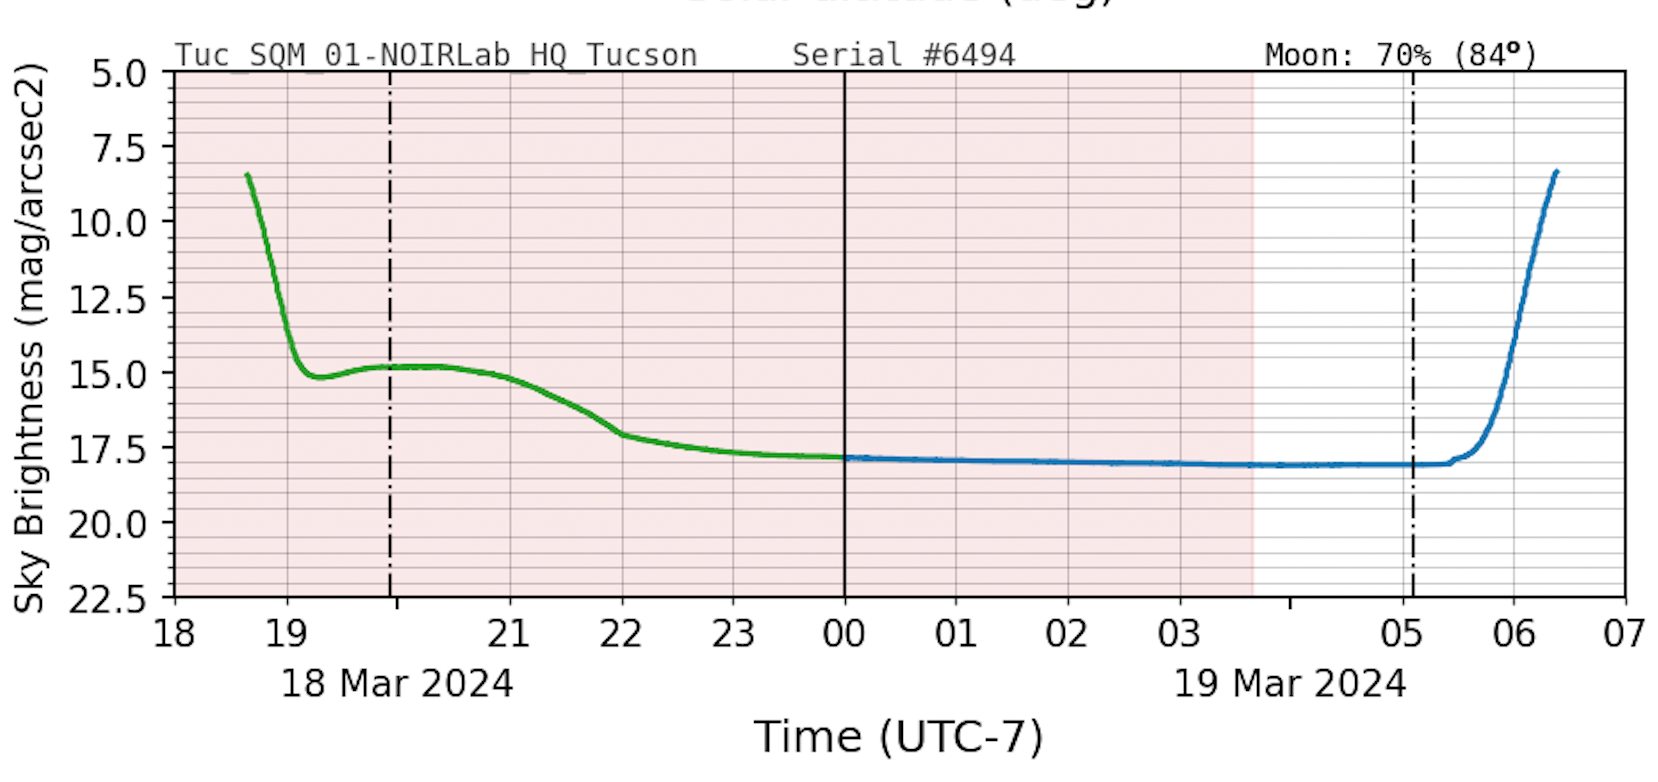

Sky Quality Meter Plot Sample

A daily plot sample from a Sky Quality Meter showing the amount of light pollution at an observatory.

Credit: NOIRLab/NSF/AURA